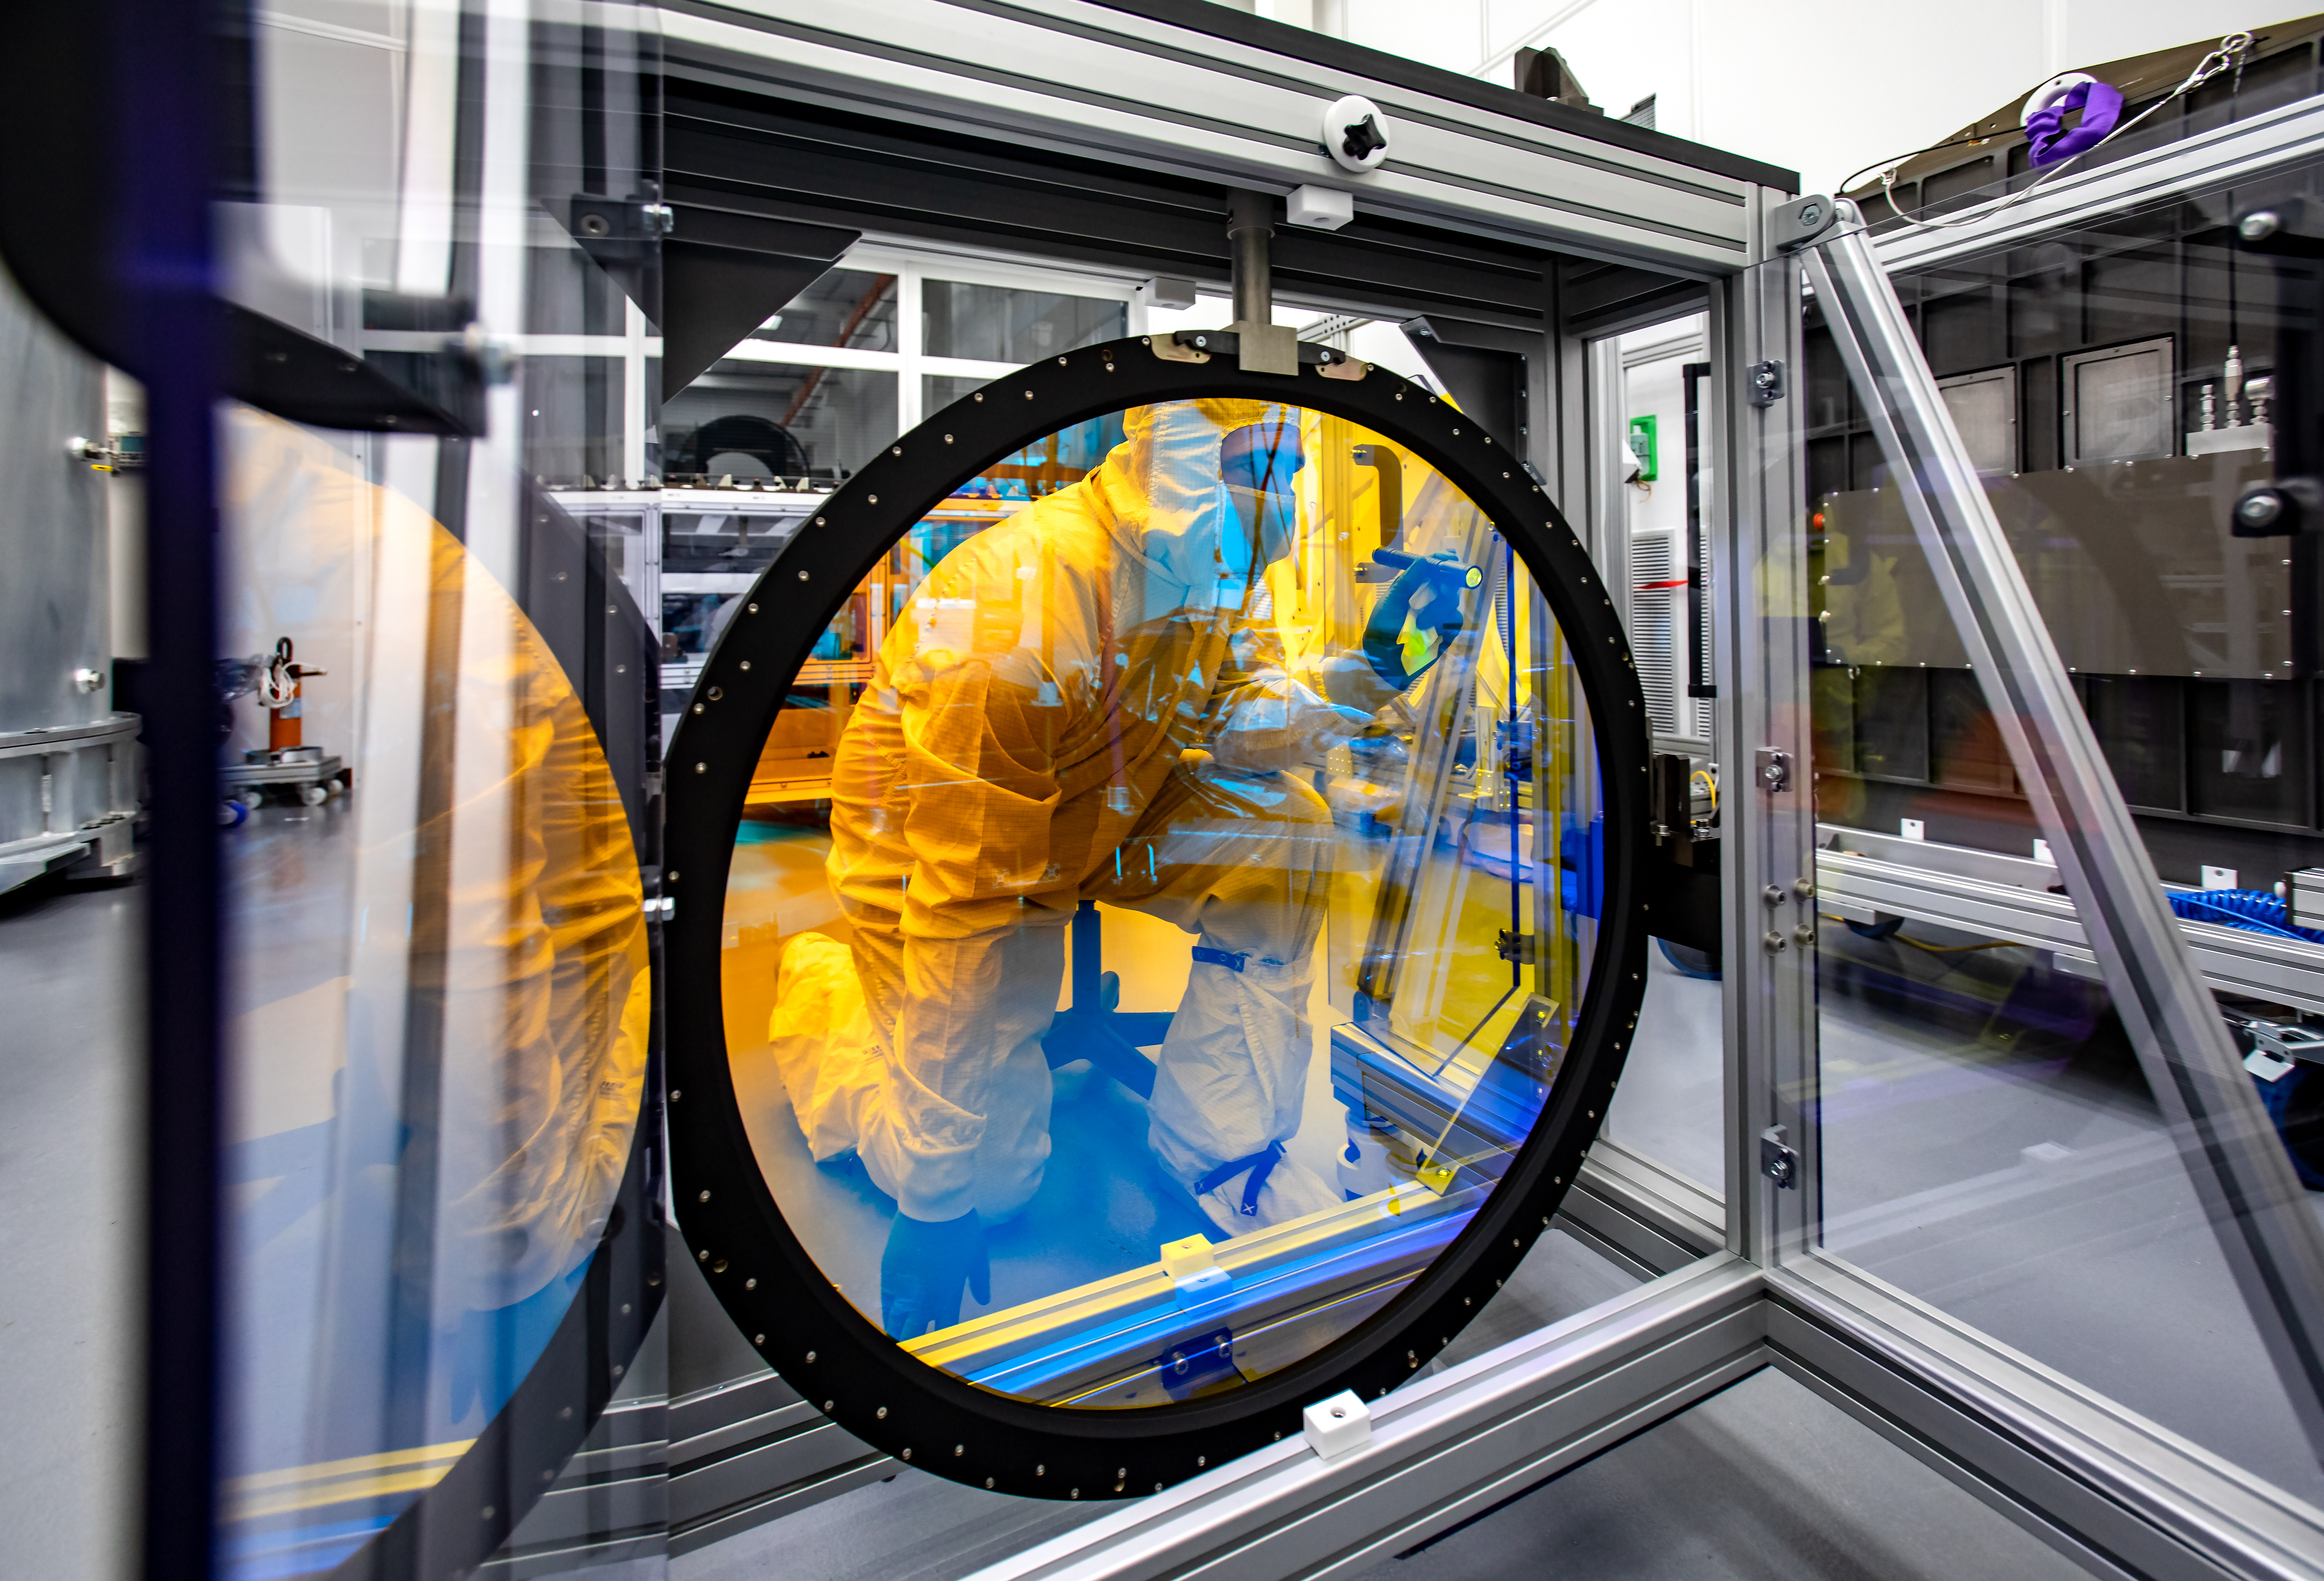

LSST R-Band Optical Filter

Justin Wolfe, from LLNL, inspects the r-band filter, the first of six optic filters that will be part of the completed LSST Camera.

Credit: Jacqueline Ramseyer Orrell/SLAC National Accelerator Laboratory